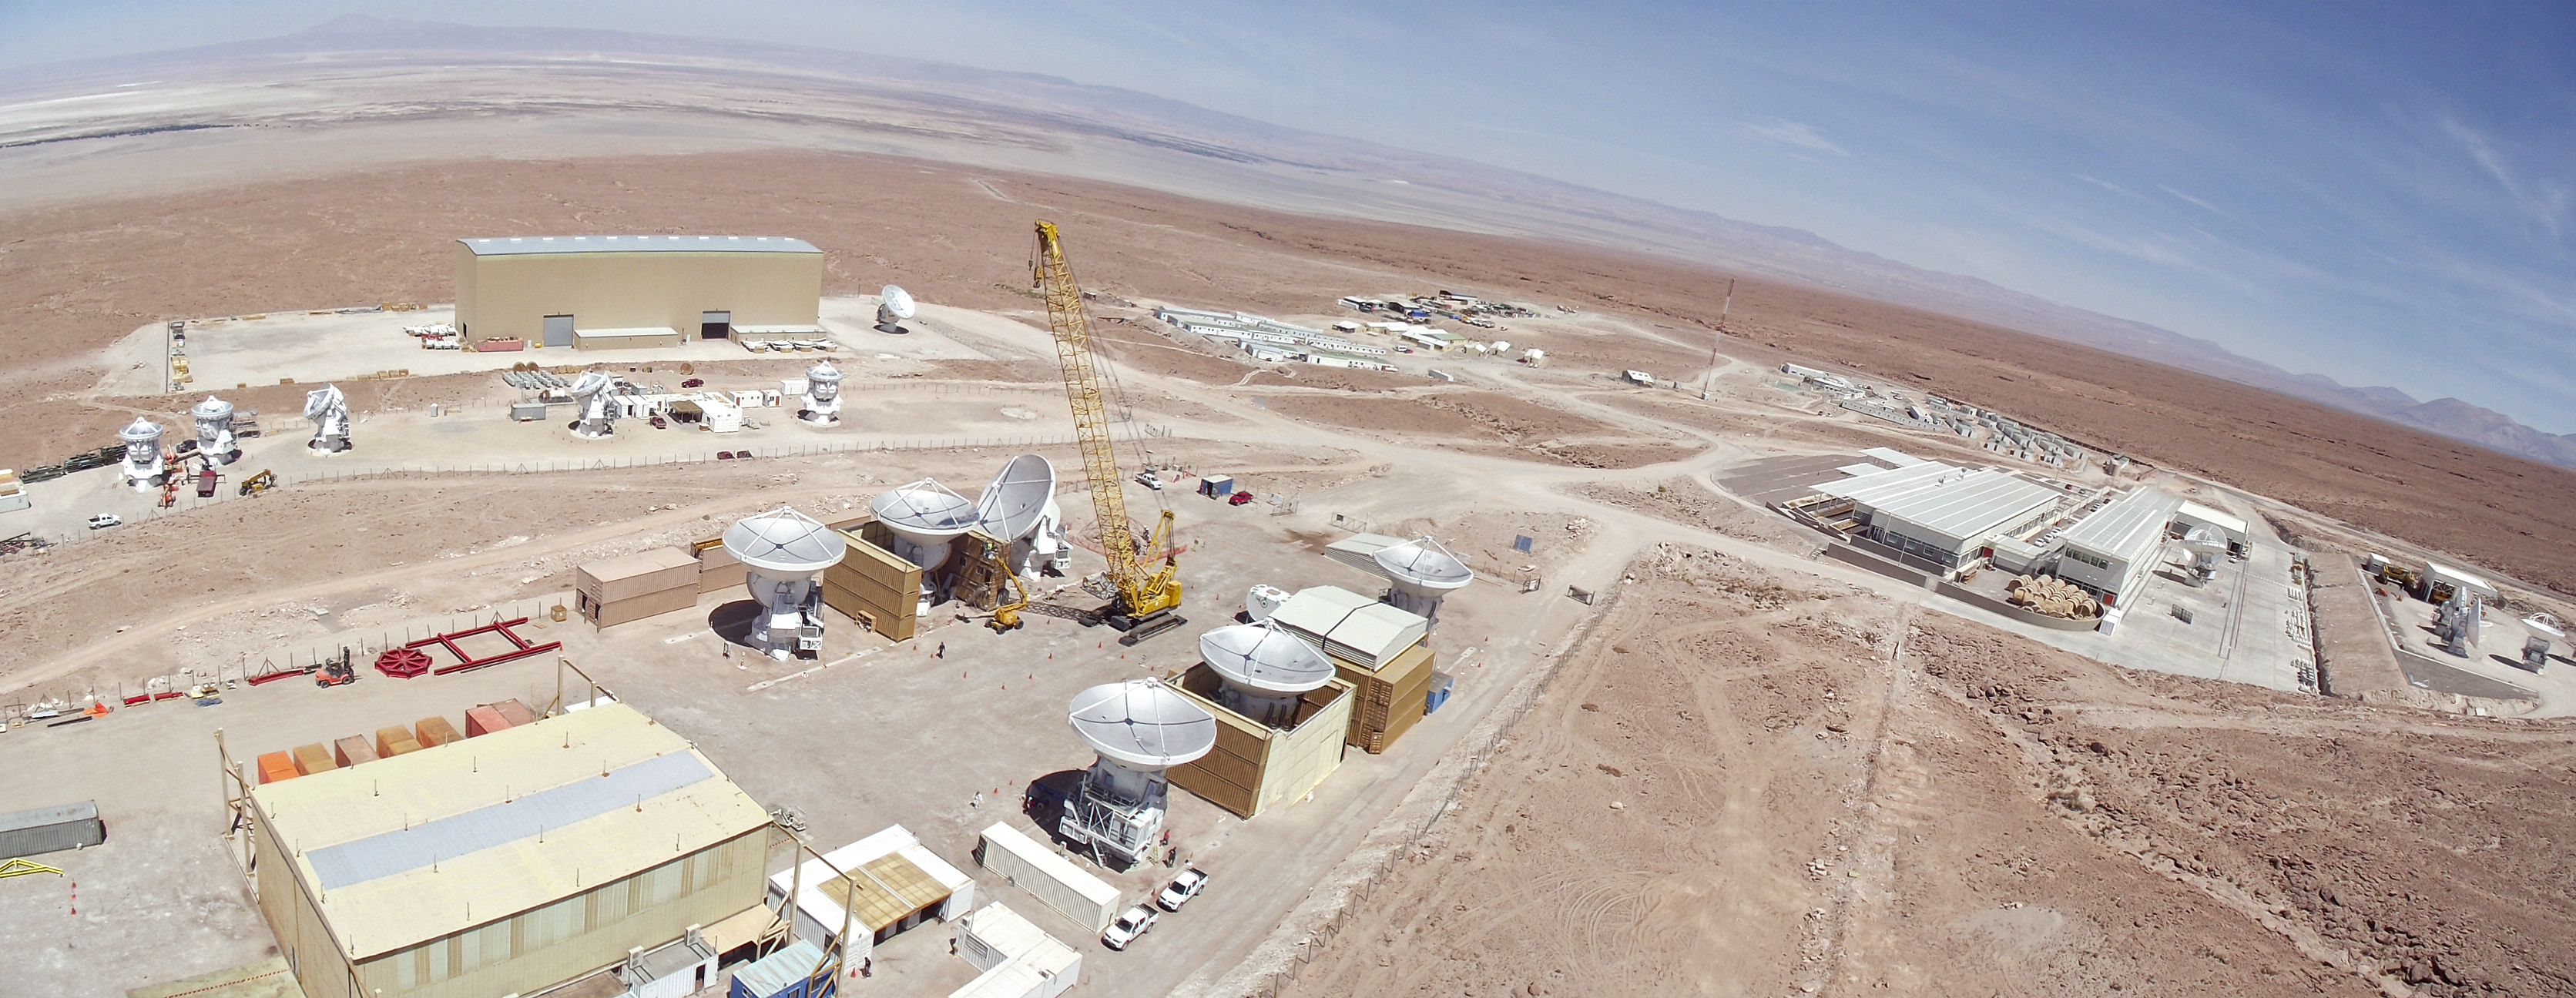

ALMA panorama

A panoramic view of the ALMA site during the construction.

Credit: ESO